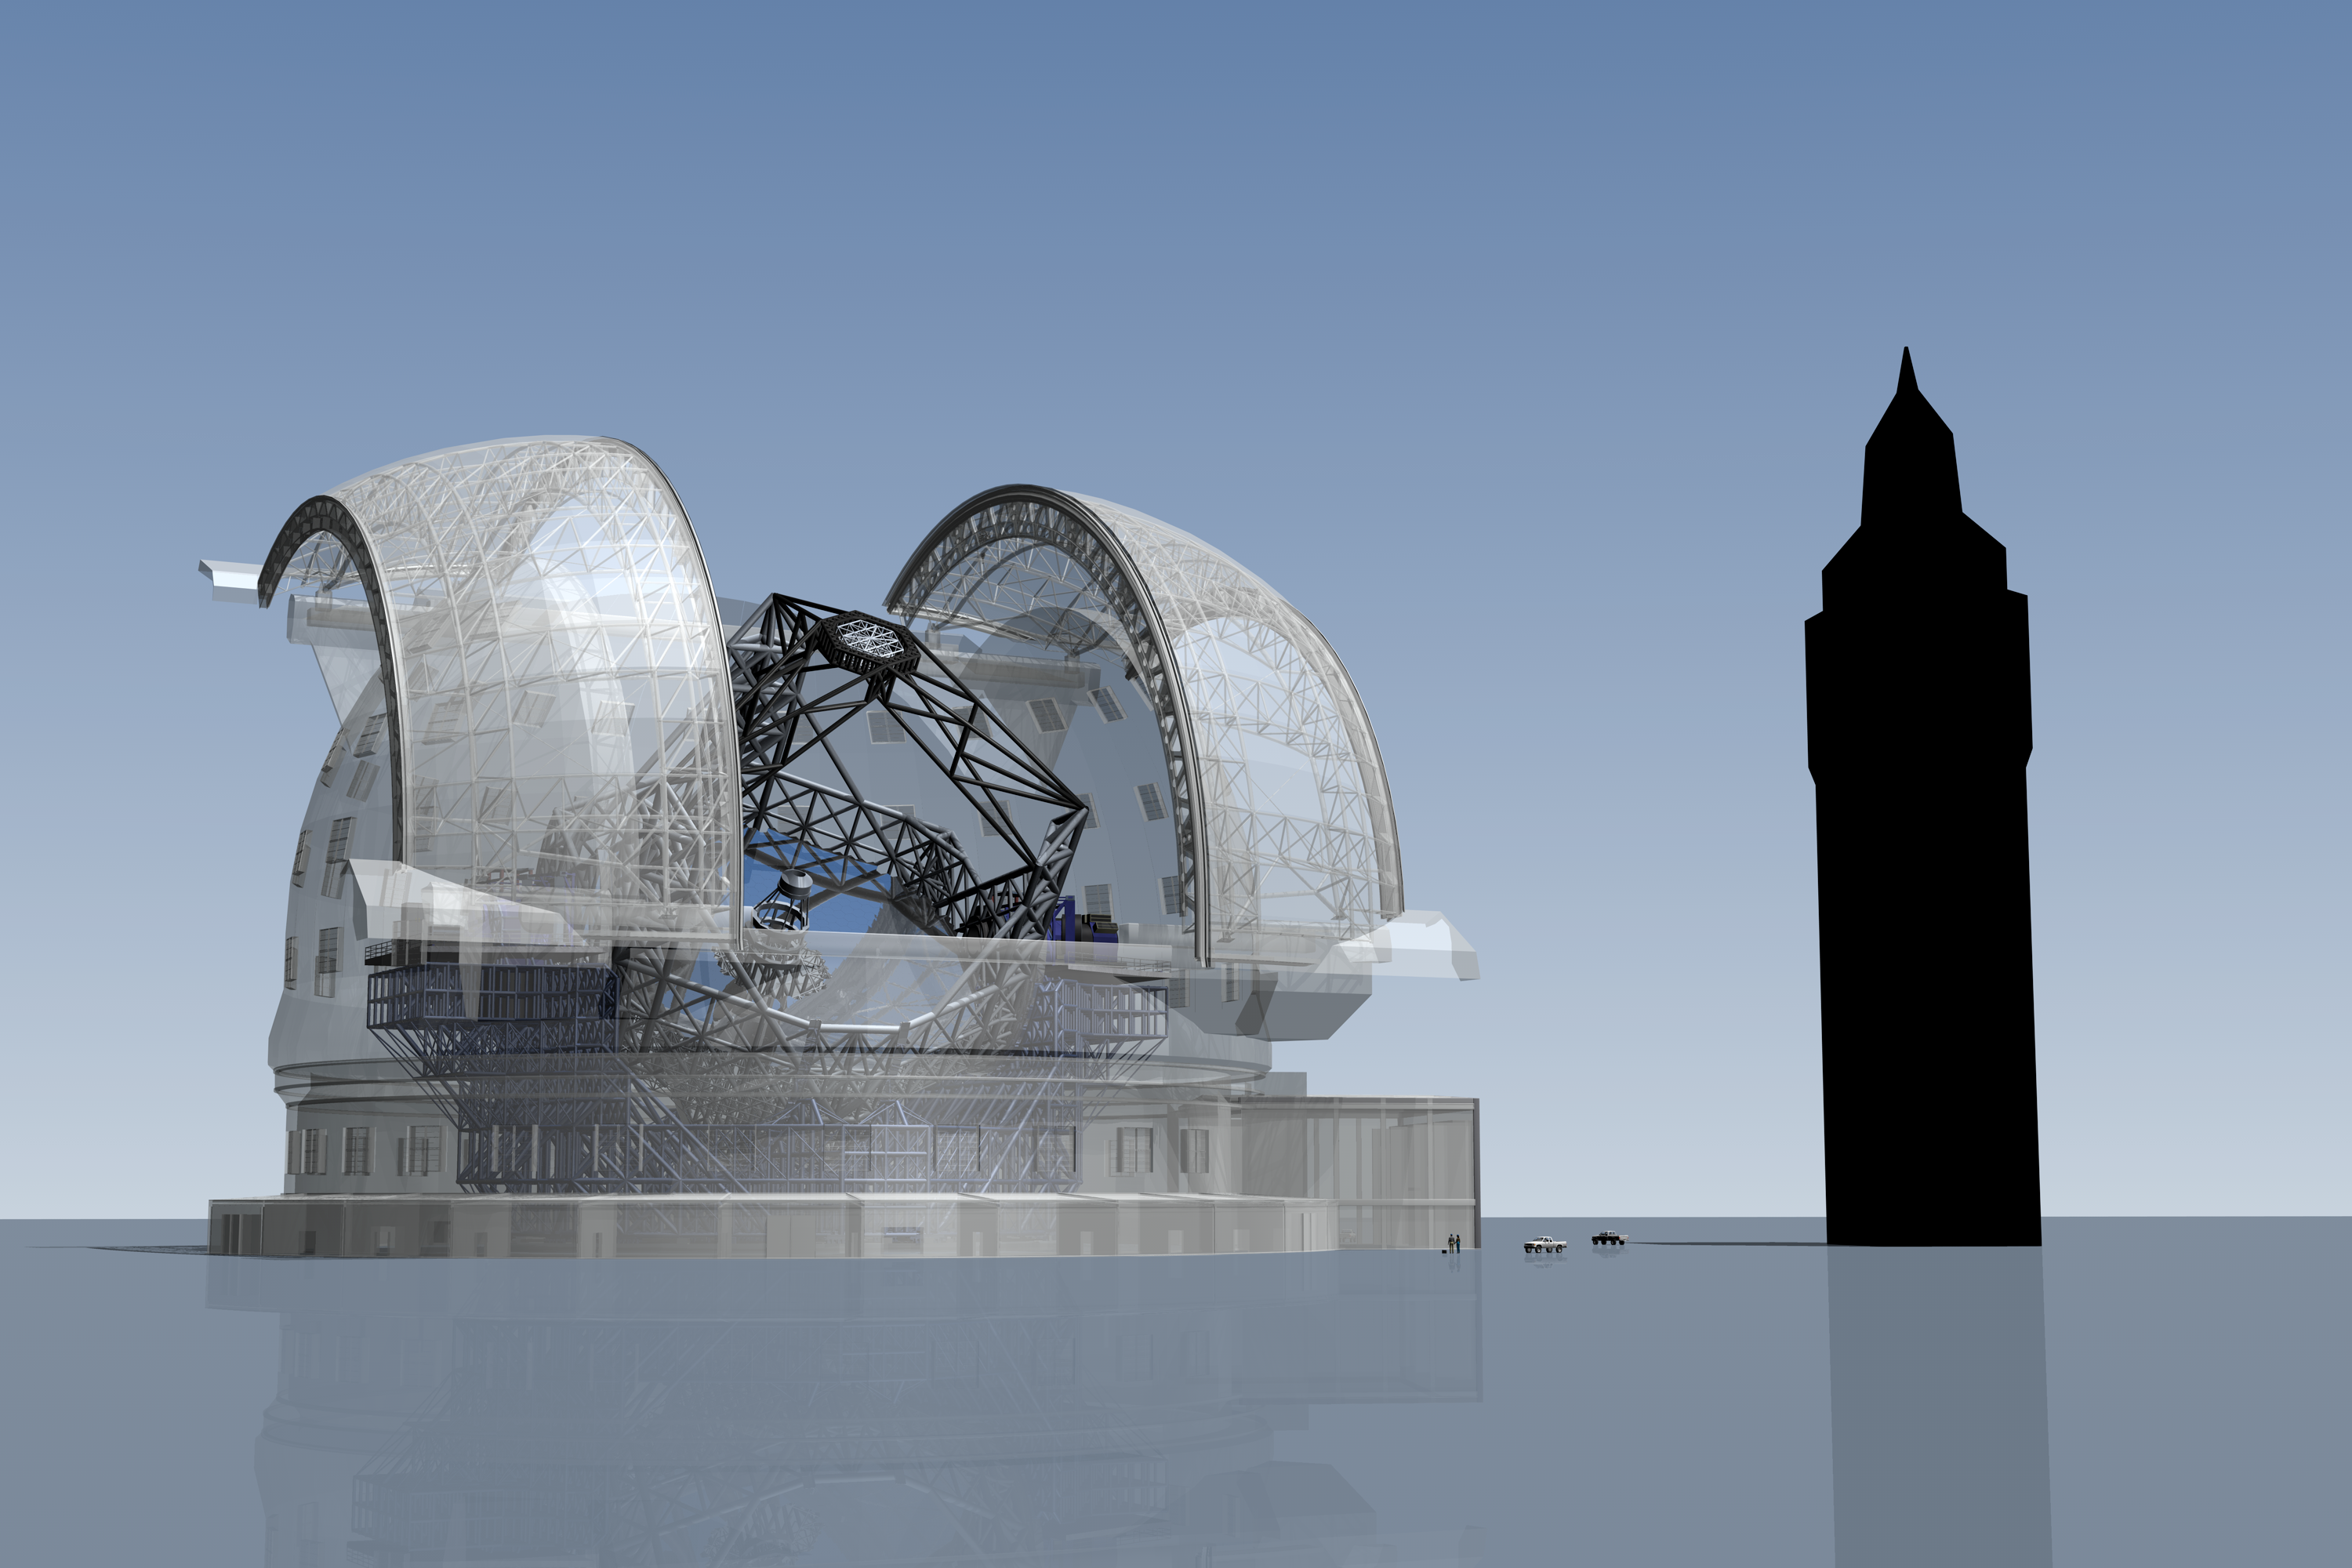

ELT vs. Big Ben (artist's impression)

The ELT here seen in a scale comparison with Big Ben, the clock tower of the Palace of Westminster in London, which is 96 meters tall.

The design for the ELT shown here was published in 2009 and is preliminary.

Credit: ESO